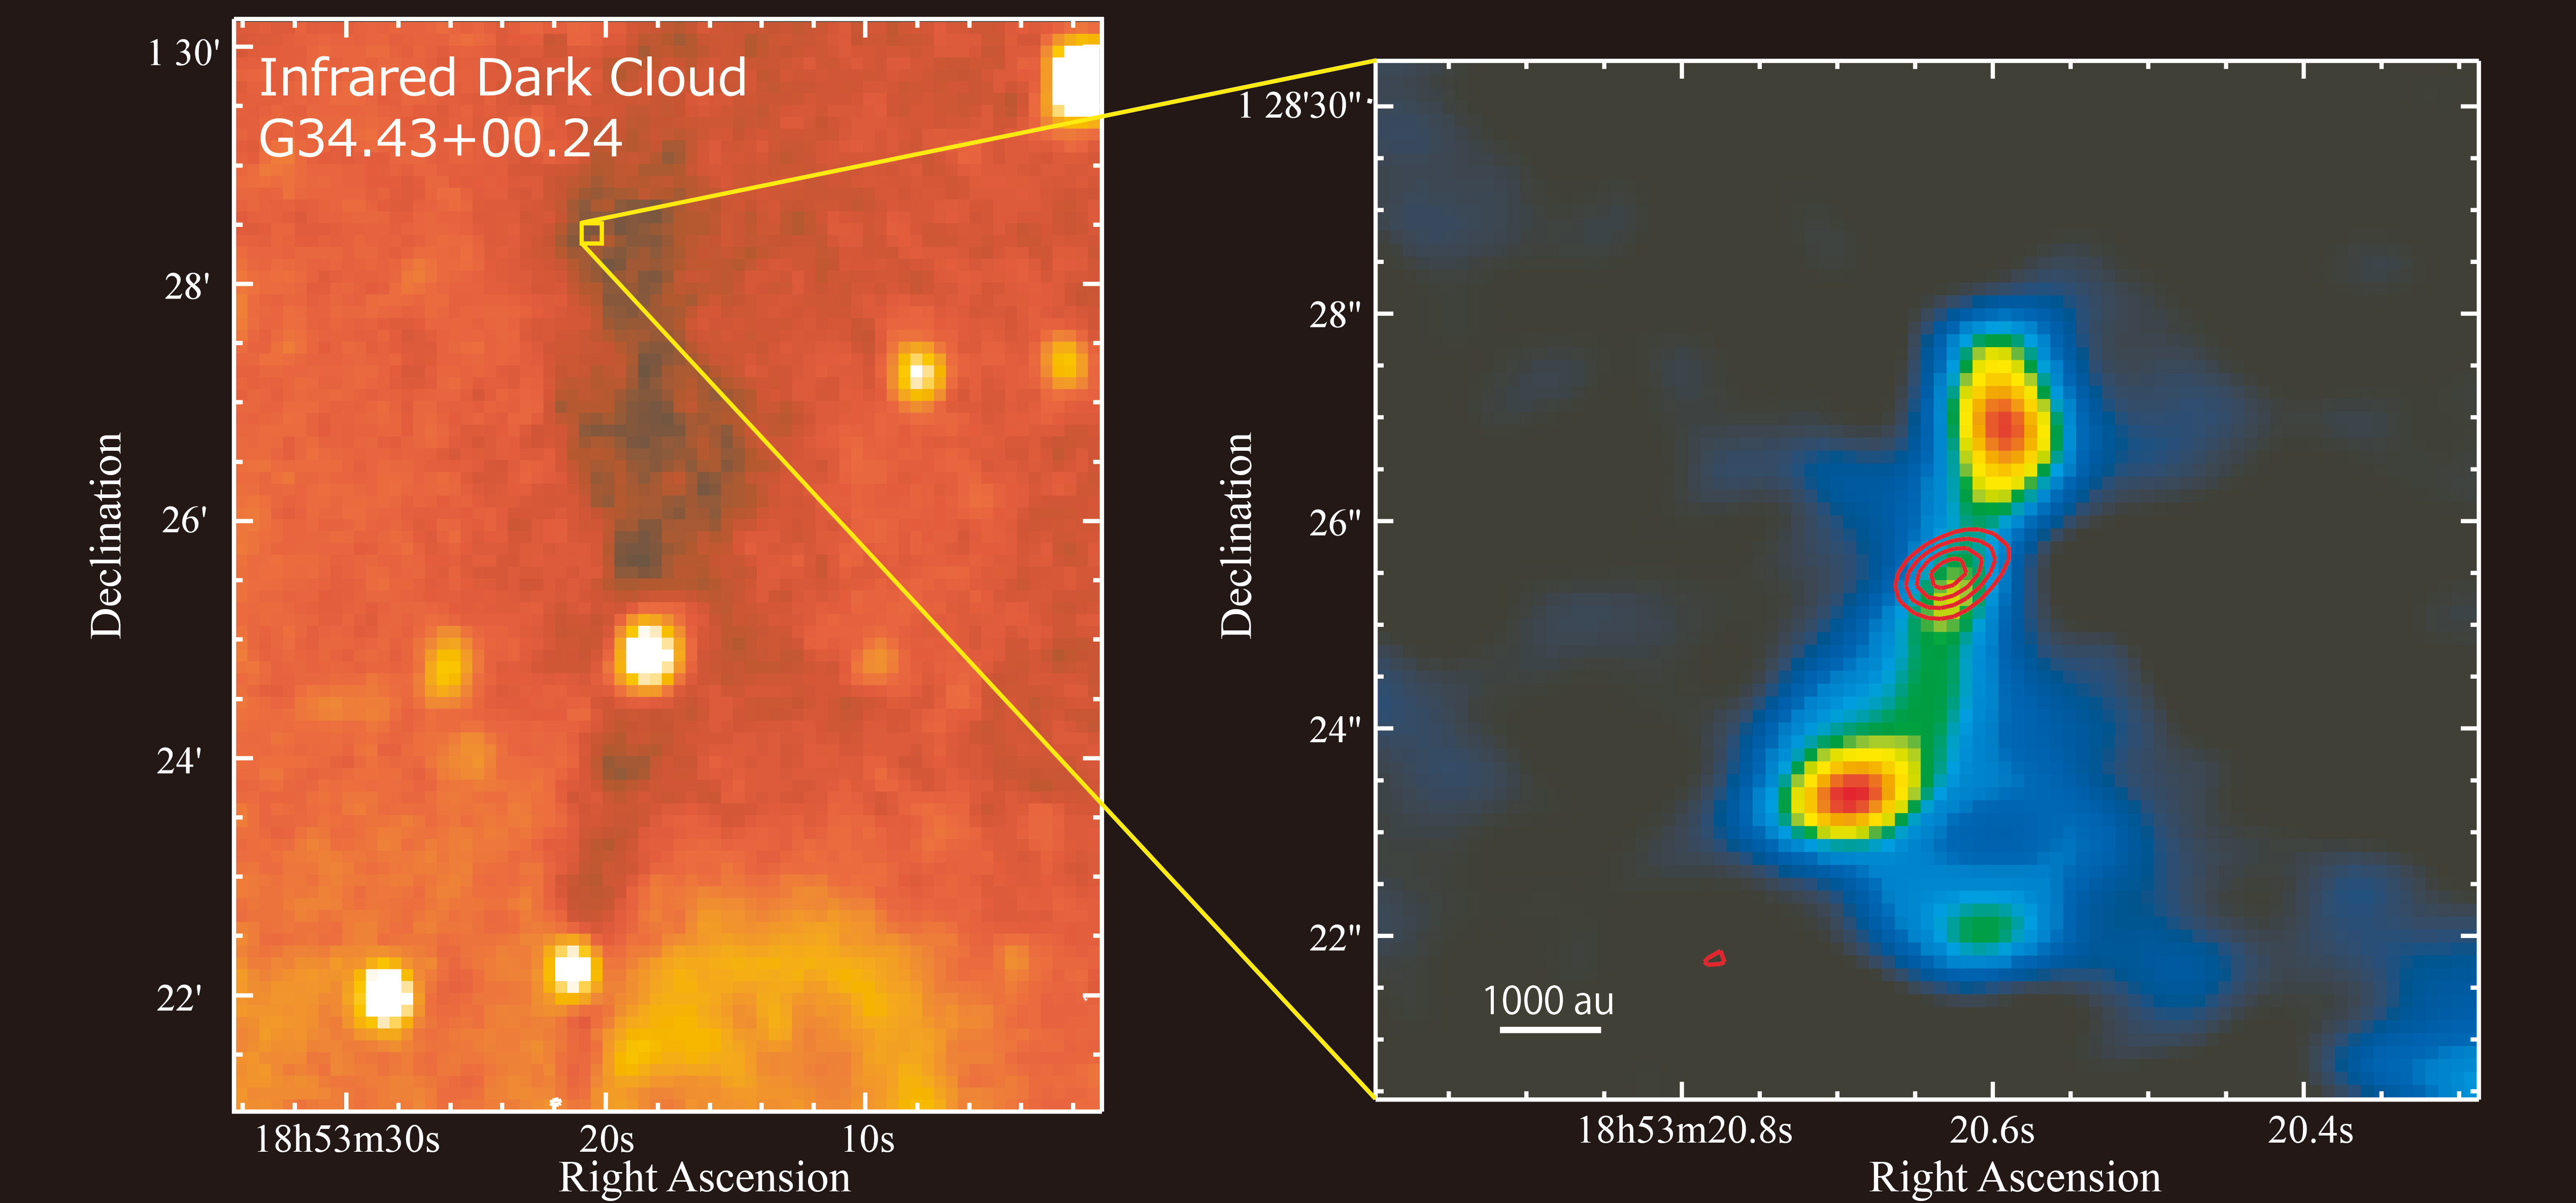

Infrared Dark Clouds

Left: Infrared image of the IRDC MM3 taken with NASA MSX satellite. Right: ALMA image of the protostar in MM3 (Red contour: Distribution of methyl formate molecular emission line, Color image: Distribution of carbon sulfide molecular line).

Credit: UEC/NAOJ